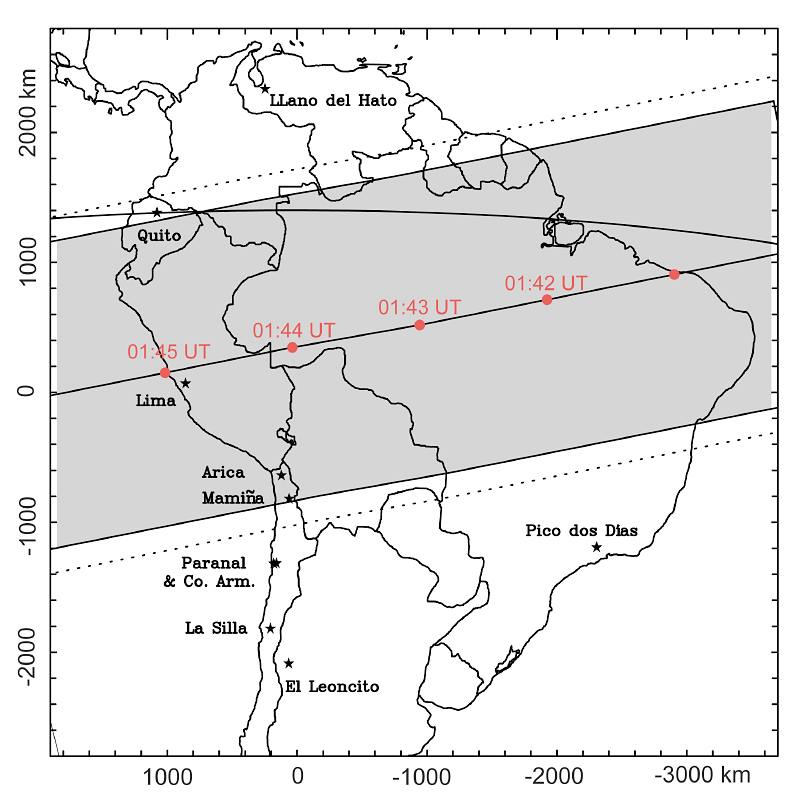

Track of Pluto's shadow during occultation on July 20, 2002

The path of Pluto's shadow (grey region) during the July 20, 2002 occultation. The shadow has a diameter of about 2300 km and moves from right to left; the timings along the central line are indicated in one-minute intervals (Universal Time - UT). The width of the gray area corresponds to the regions where more than 50% of the light from the star P126 A was attenuated by Pluto's atmosphere. The dotted lines indicate where the stellar flux was attenuated by more than 10%. The maximum duration of the occultation (for observers located at the middle of the shadow track) was about 3 min. The plot is based on astrometric measurements posted at the MIT site. Once completely analyzed, the VLT NACO images will provide significantly better accuracy on the location of this track and therefore a solid basis for the interpretation of the photometric observations obtained with other telescopes.

Credit: ESO